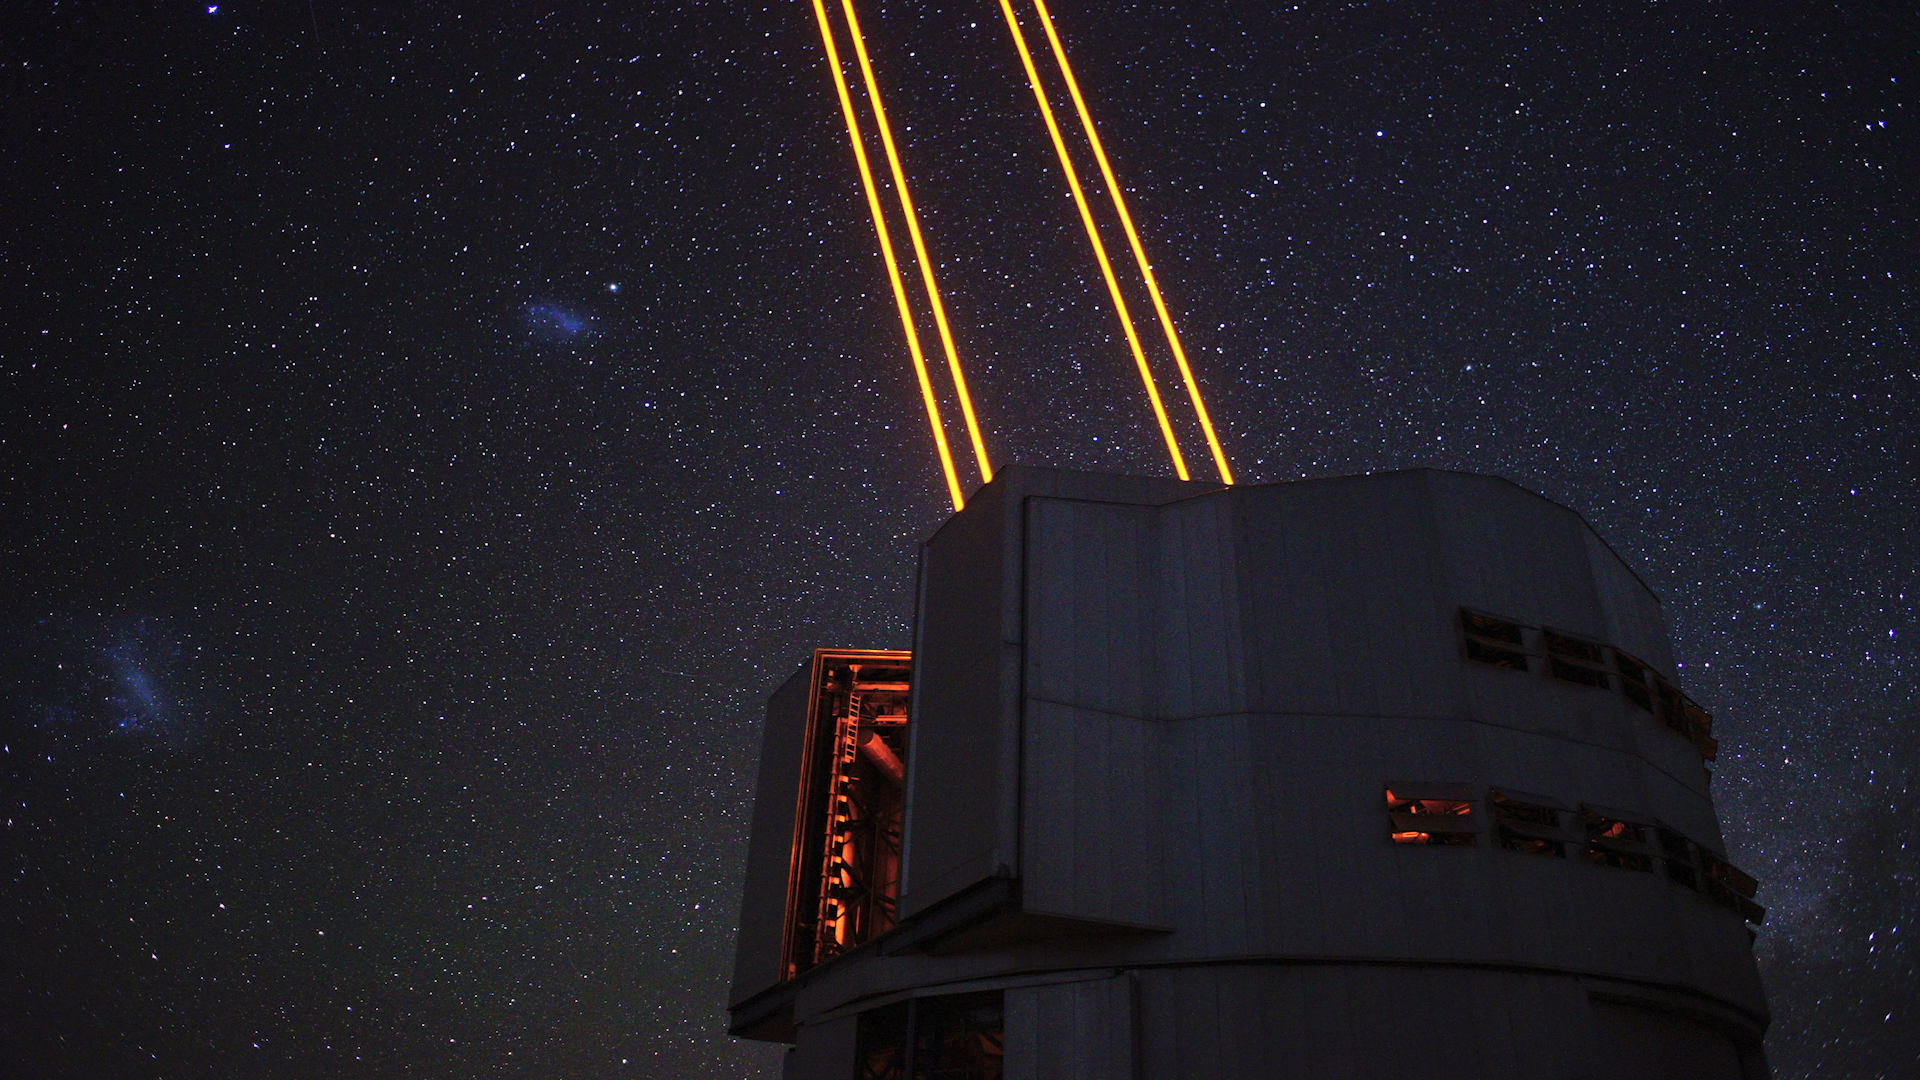

Screenshot of ESOcast 194

Screenshot of ESOcast 194: Cutting Edge of Contemporary Astronomy. Watch it here.

Credit: ESO